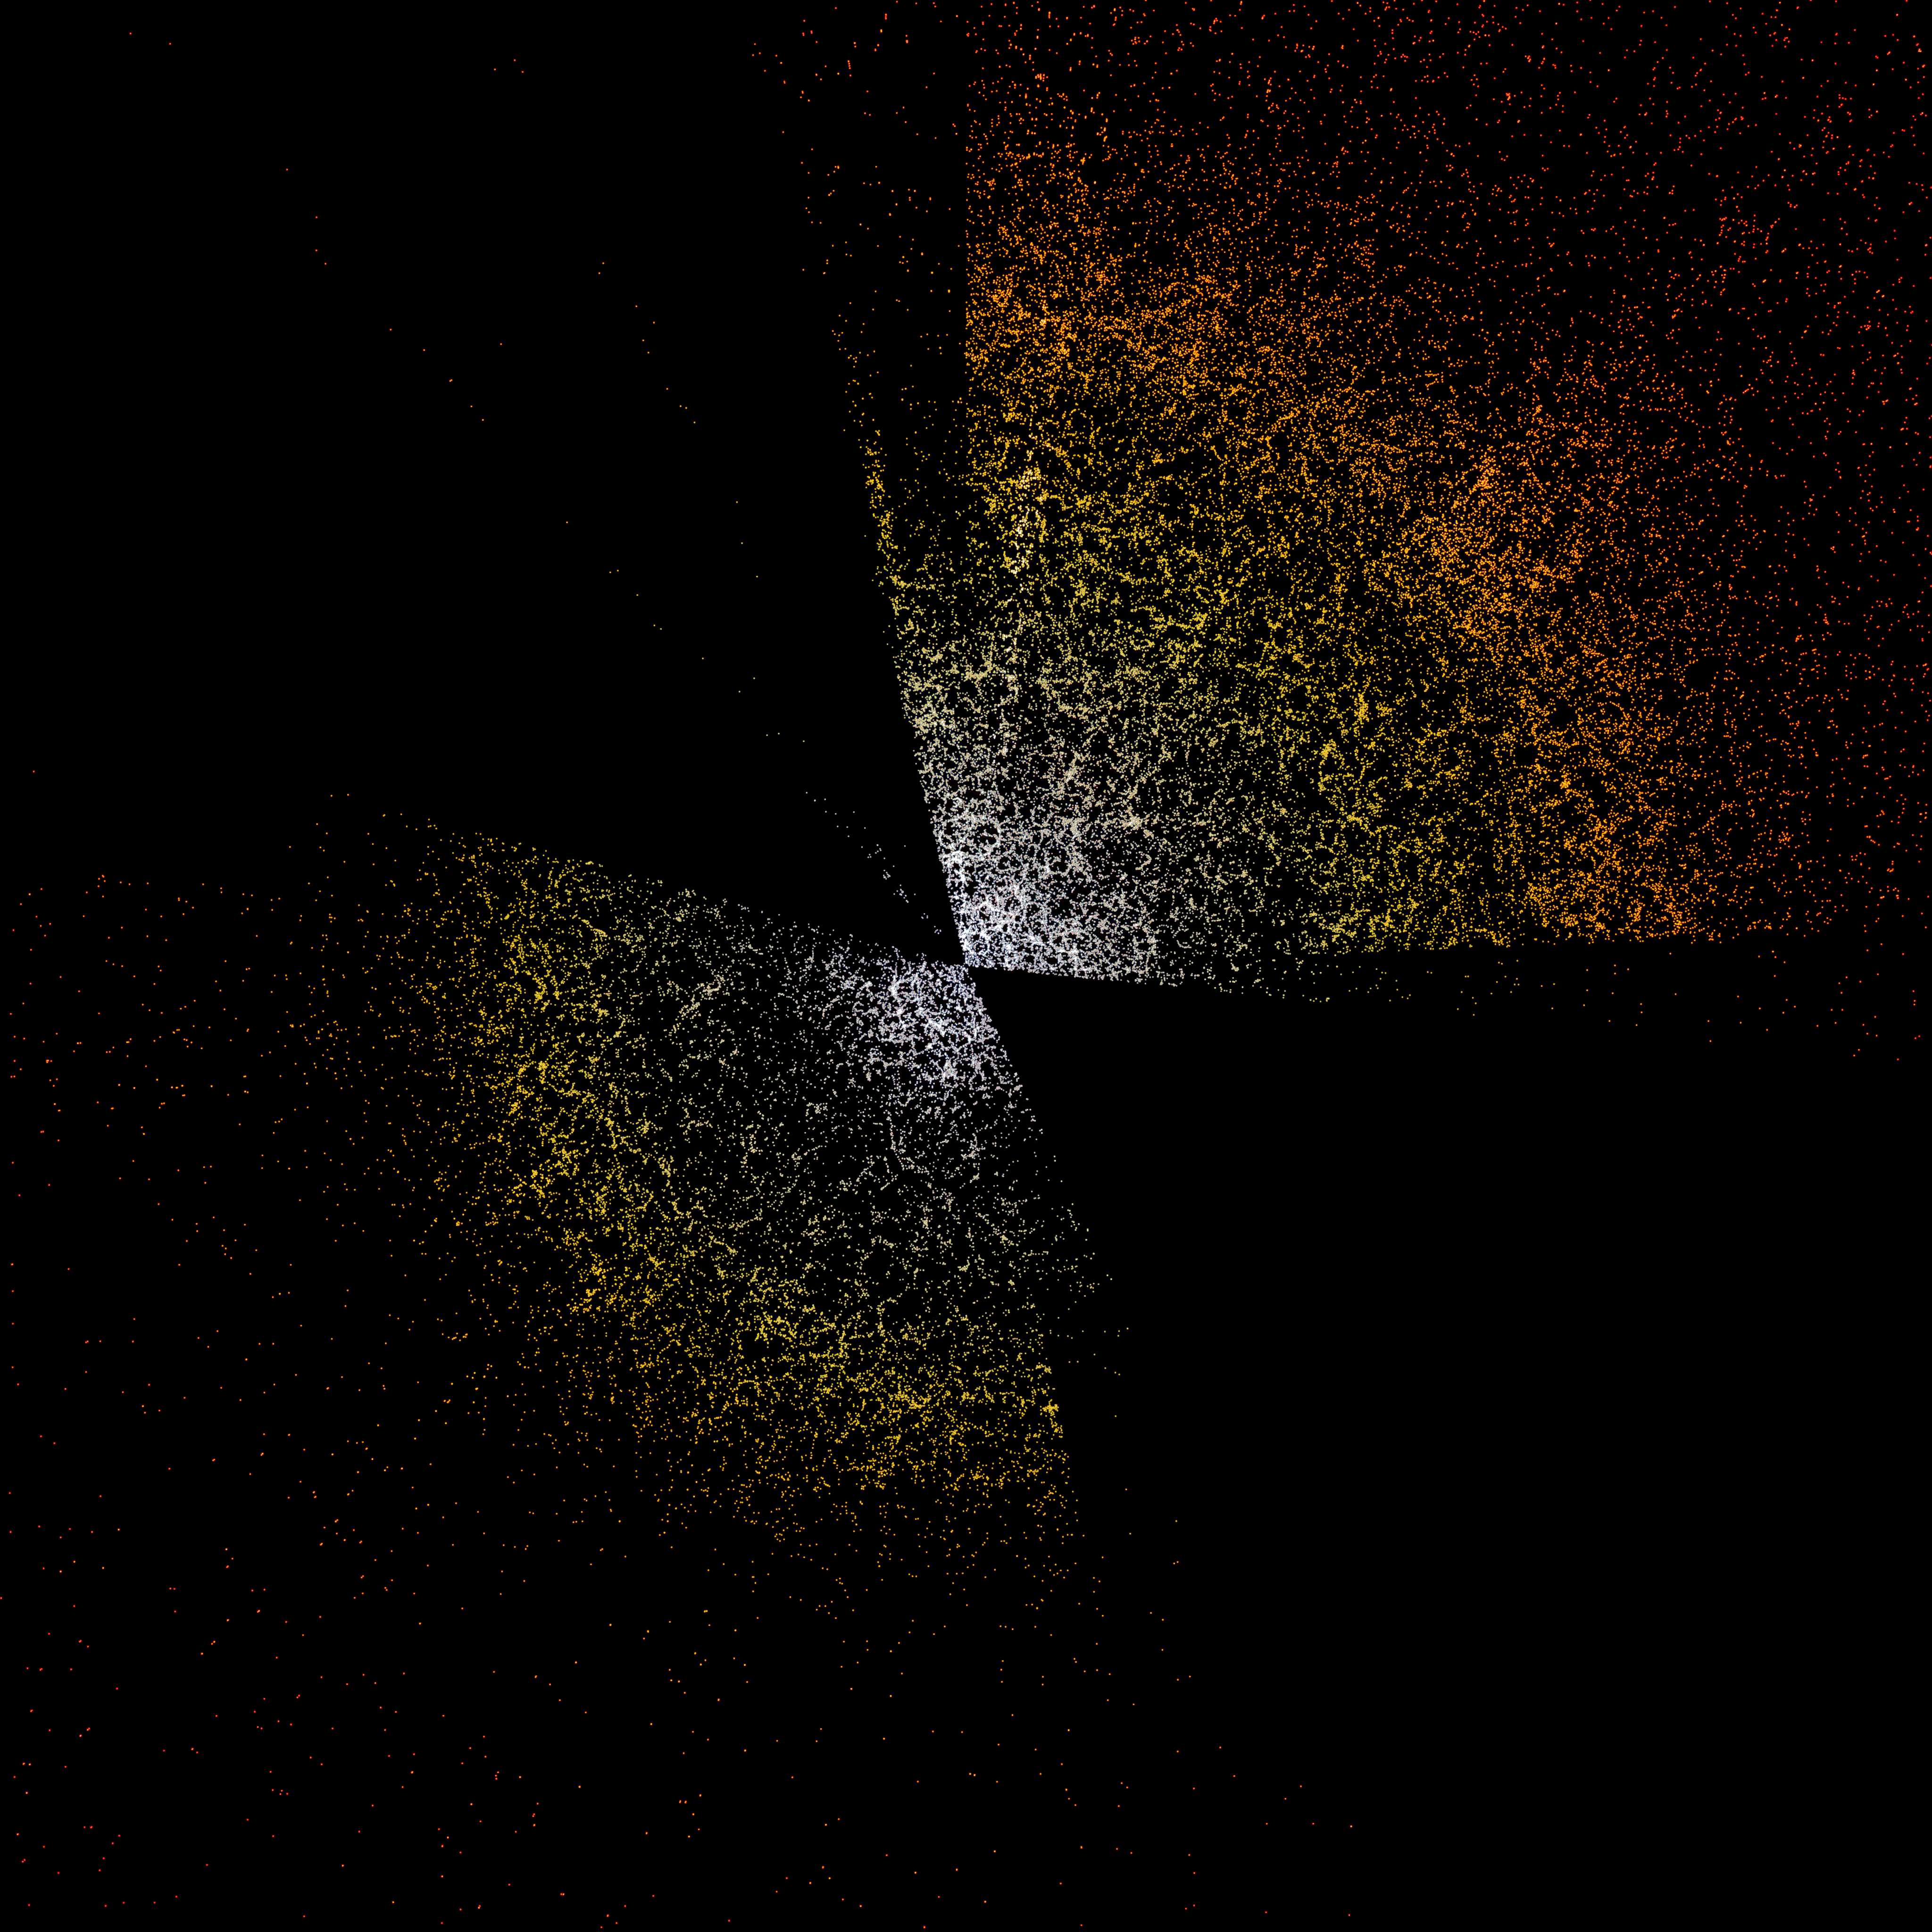

A slice through the 3D map of galaxies from DESI

A slice through the 3D map of galaxies from the first few months of the Dark Energy Spectroscopic Instrument (DESI). The Earth is at the center, with the furthest galaxies plotted at distances of 10 billion light years. Each point represents one galaxy. This version of the DESI map shows a subset of 400,000 of the 35 million galaxies that will be in the final map.

Credit: D. Schlegel/Berkeley Lab using data from DESI Acknowledgment: M. Zamani (NSF NOIRLab)